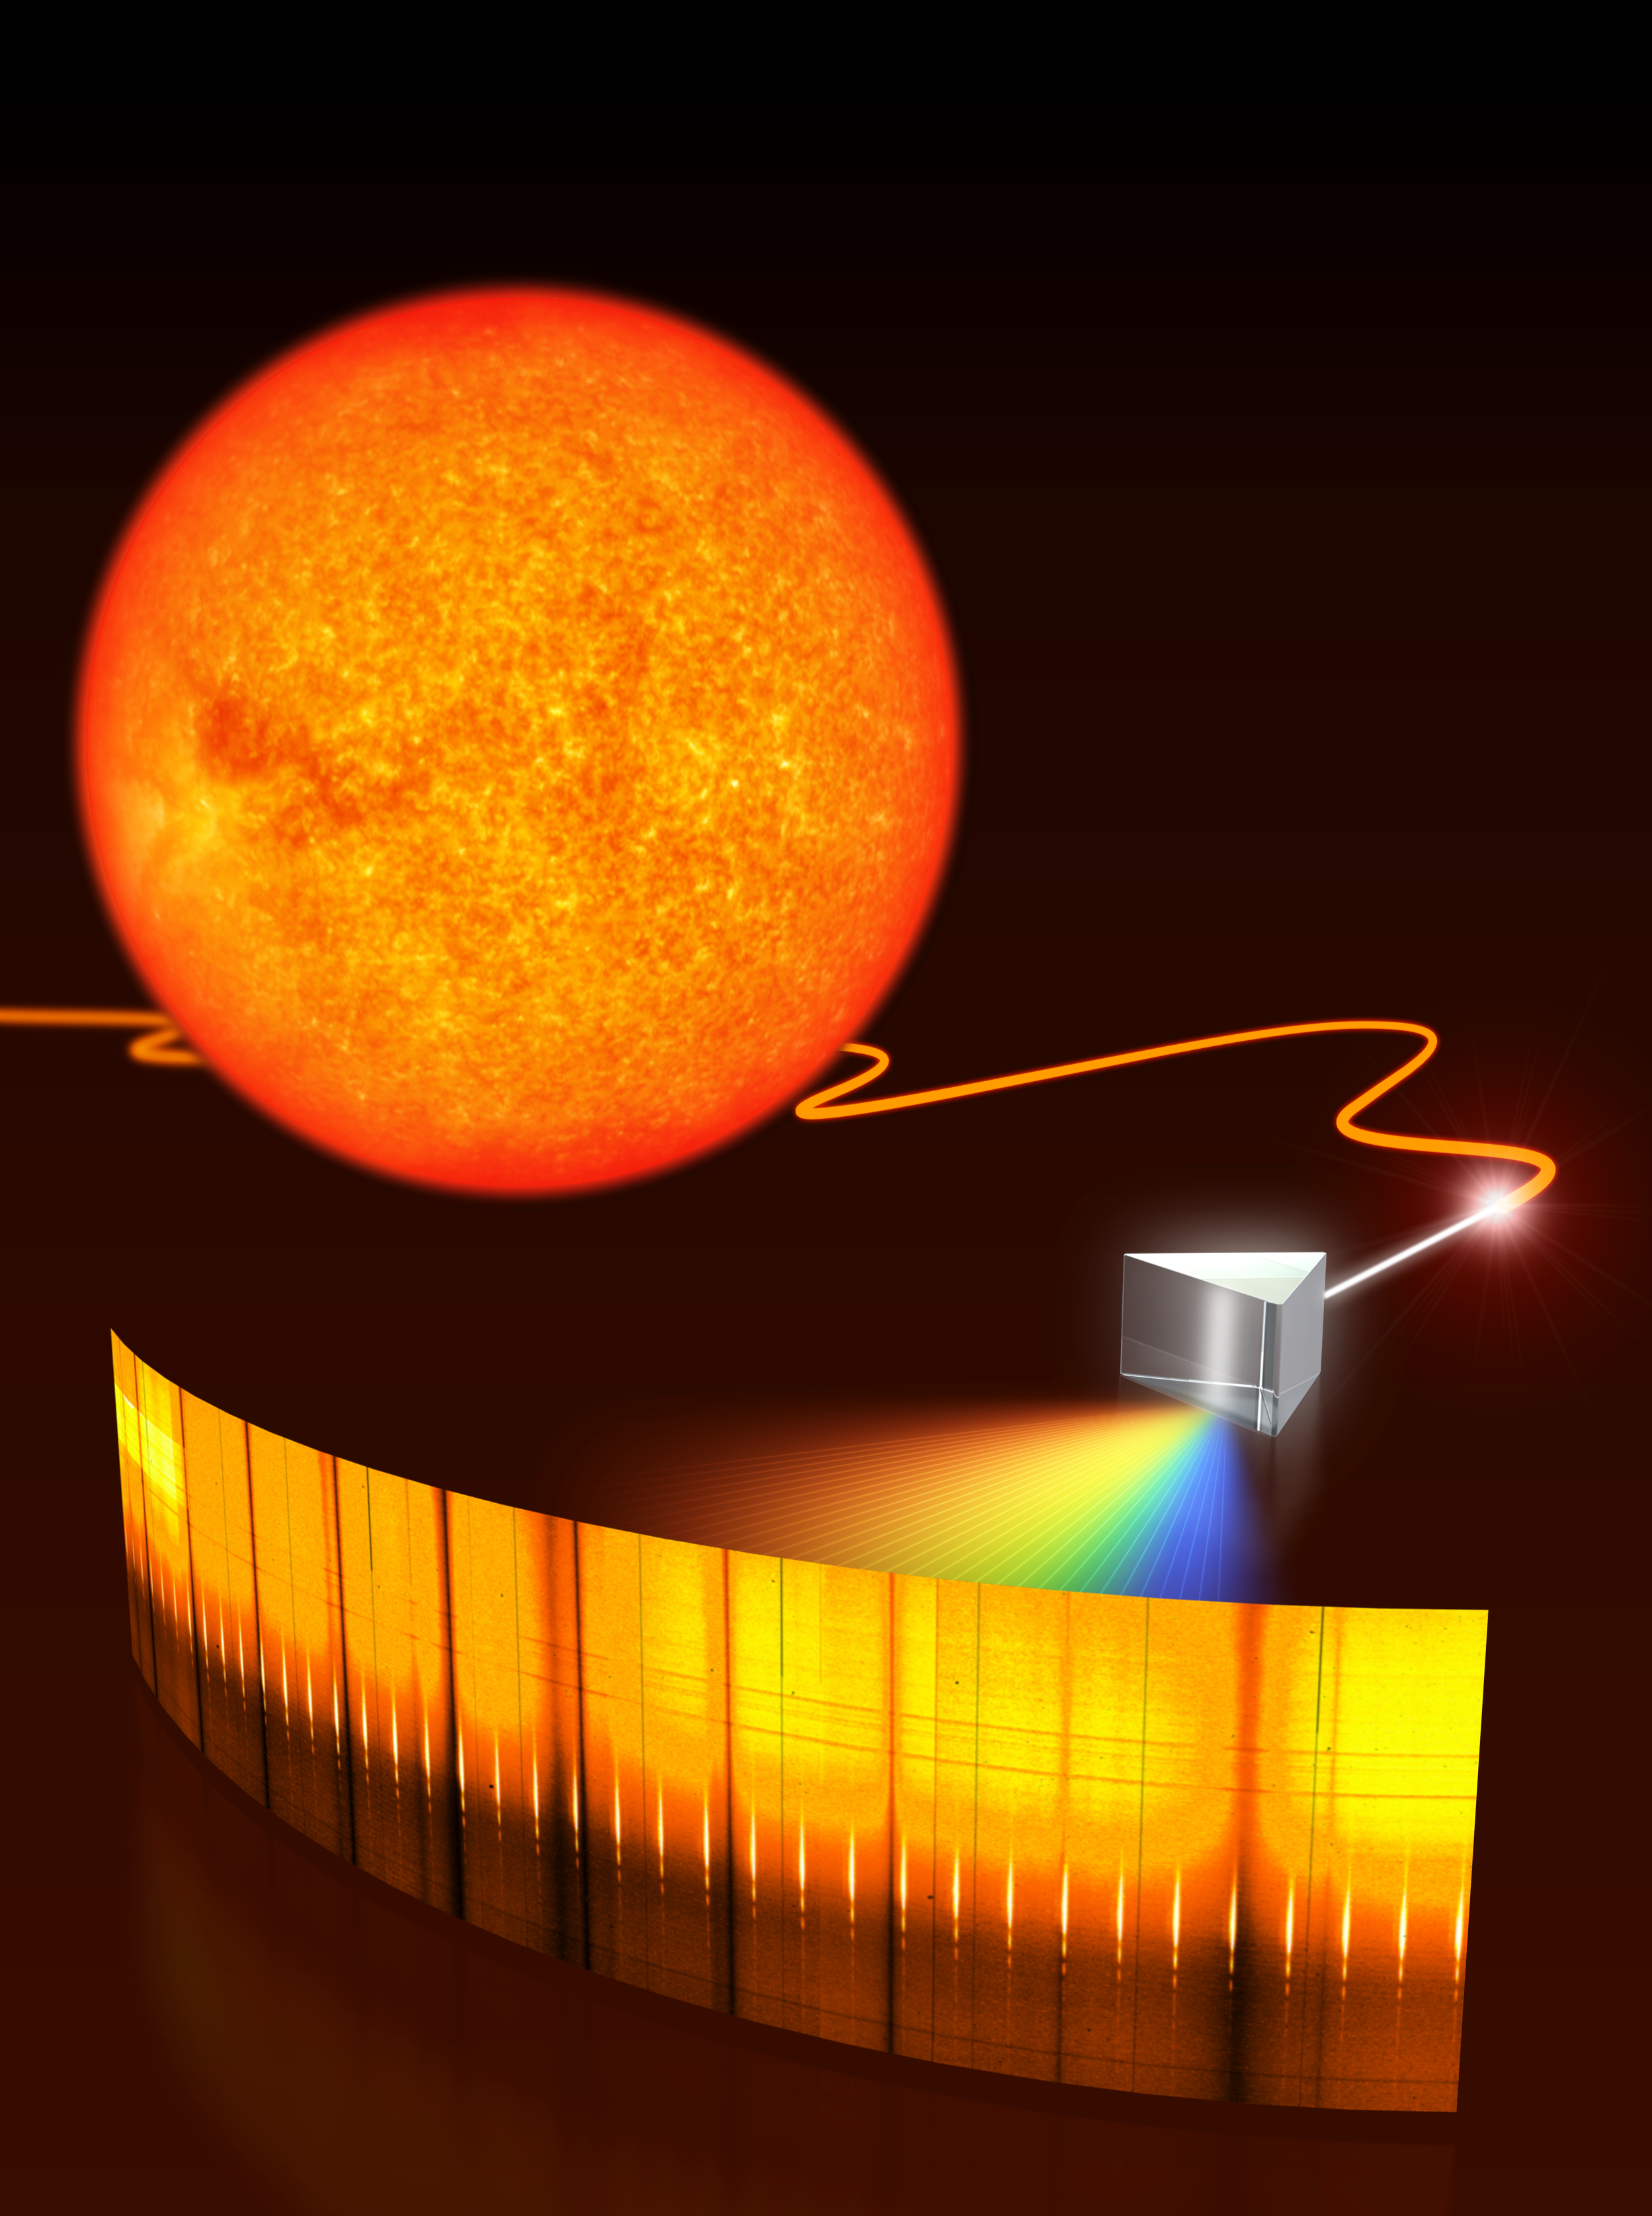

A laser comb for astronomy

Artist's impression of the laser comb developed for astronomy. Such a laser comb is necessary to act as a 'ruler' for calibrating the new, extremely precise spectrographs that will be needed in the future to search for Earth-like planets or measure the expansion of the Universe. To test this laser comb, a team of scientists went to the telescope and analysed the light coming from the Sun. The light from the Sun was coupled to an optical fibre that guides it to a spectrograph (prism) in order to resolve its spectral lines. The spectral lines from the Sun appear as dark bands because they represent the wavelengths of light that has been absorbed by the Sun's photosphere as it emerges from deeper within it. Superimposed are many short, bright (white) spectral lines of the laser frequency comb that serve for calibration. The spectrum shown is the real observed one.

Credit: ESO